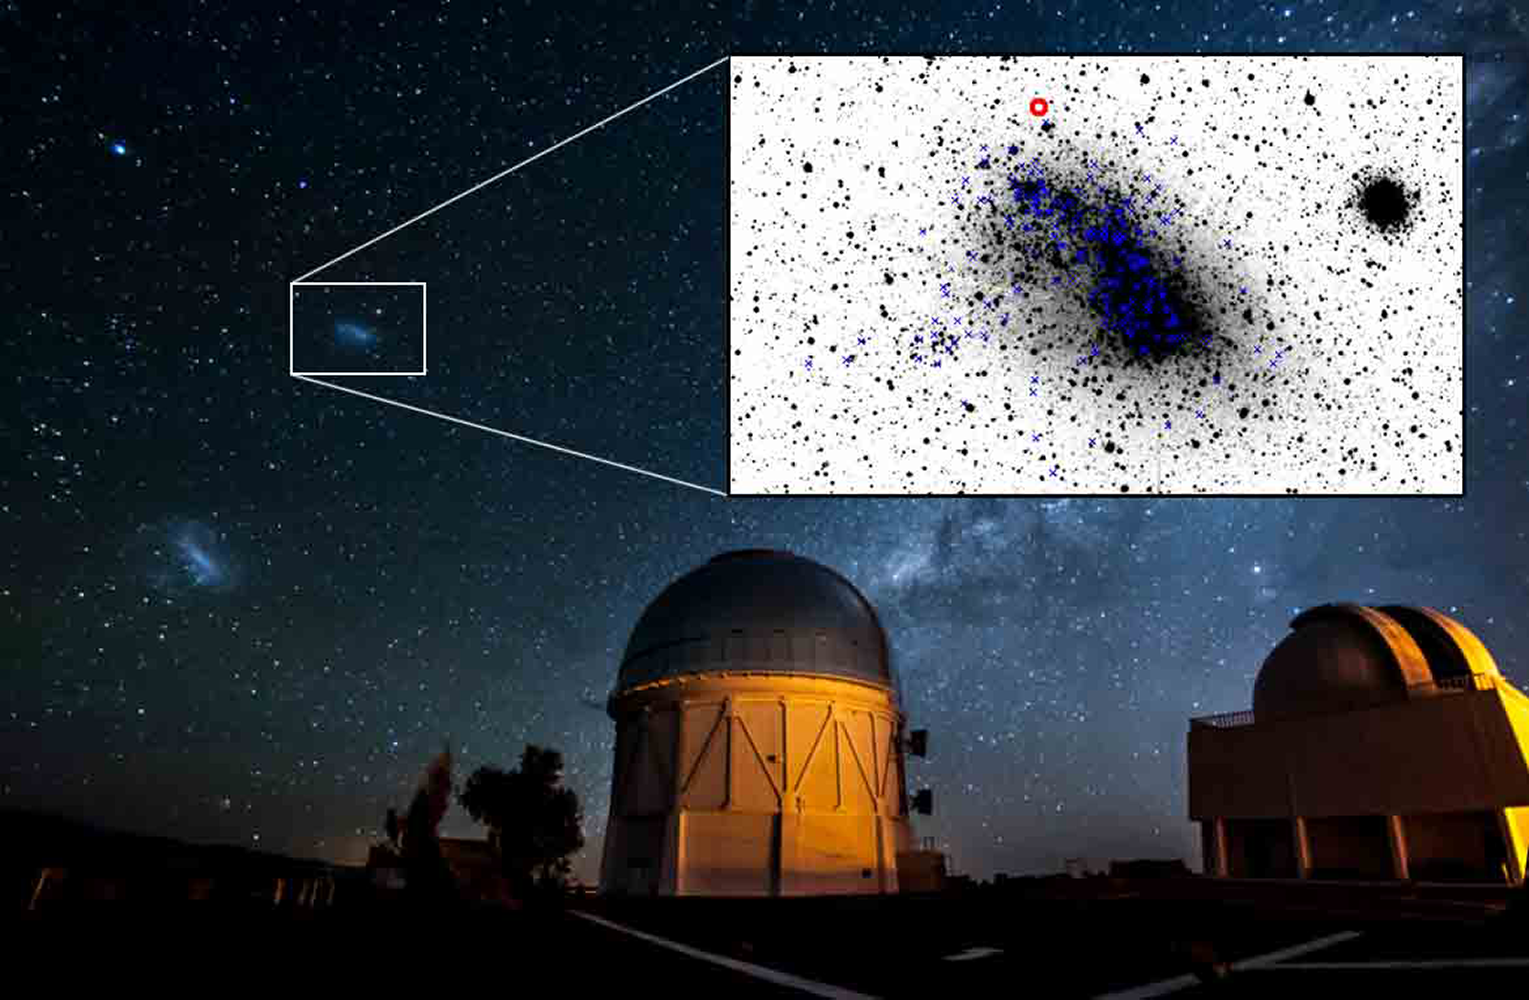

A Runaway Star in the Small Magellanic Cloud

In a drama taking place in the Small Magellanic Cloud, a close companion galaxy to the Milky Way, a rare star is speeding out of the galaxy at 300,000 miles per hour. The first runaway yellow supergiant star ever discovered, and only the second evolved runaway star found in another galaxy, the star was once a member of a binary star system and was ejected at high speed when its companion star exploded as a supernova. The discovery was made using the CTIO 4-m Blanco telescope.

Credit: Reidar Hahn, Fermilab